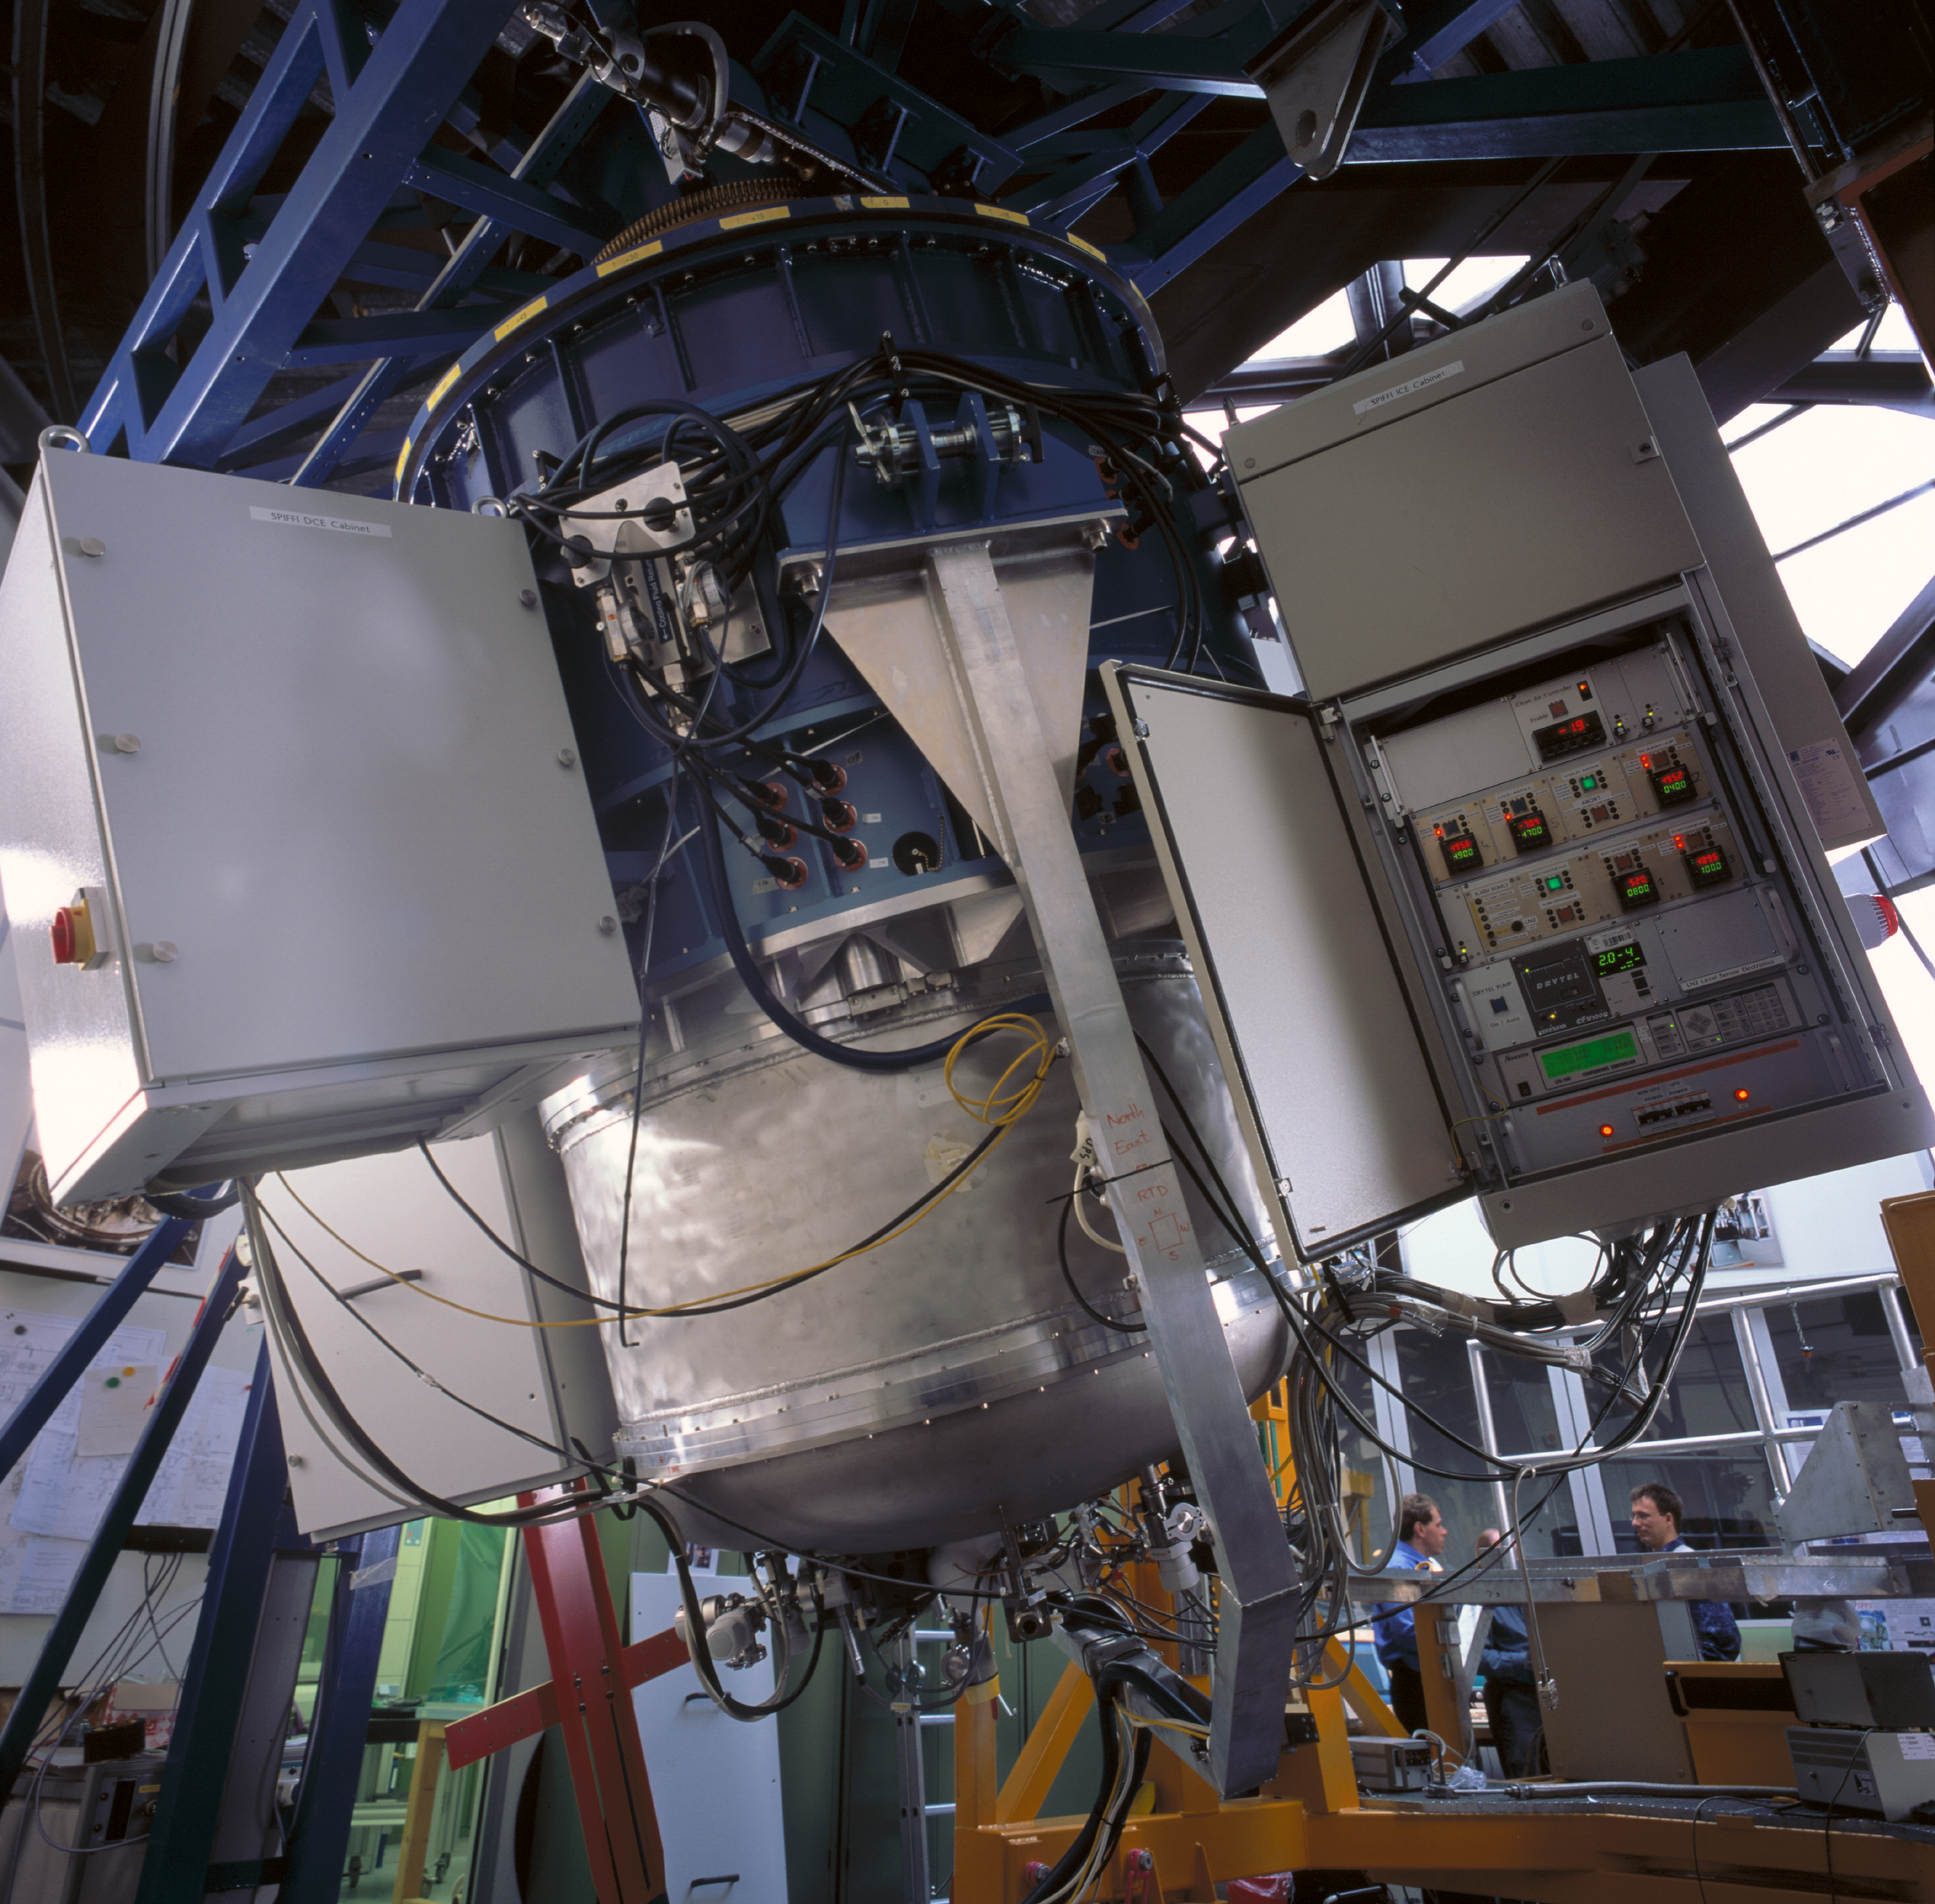

SINFONI

SINFONI at the integration lab at the ESO Headquarters in Garching in March 2004.

Credit: ESO